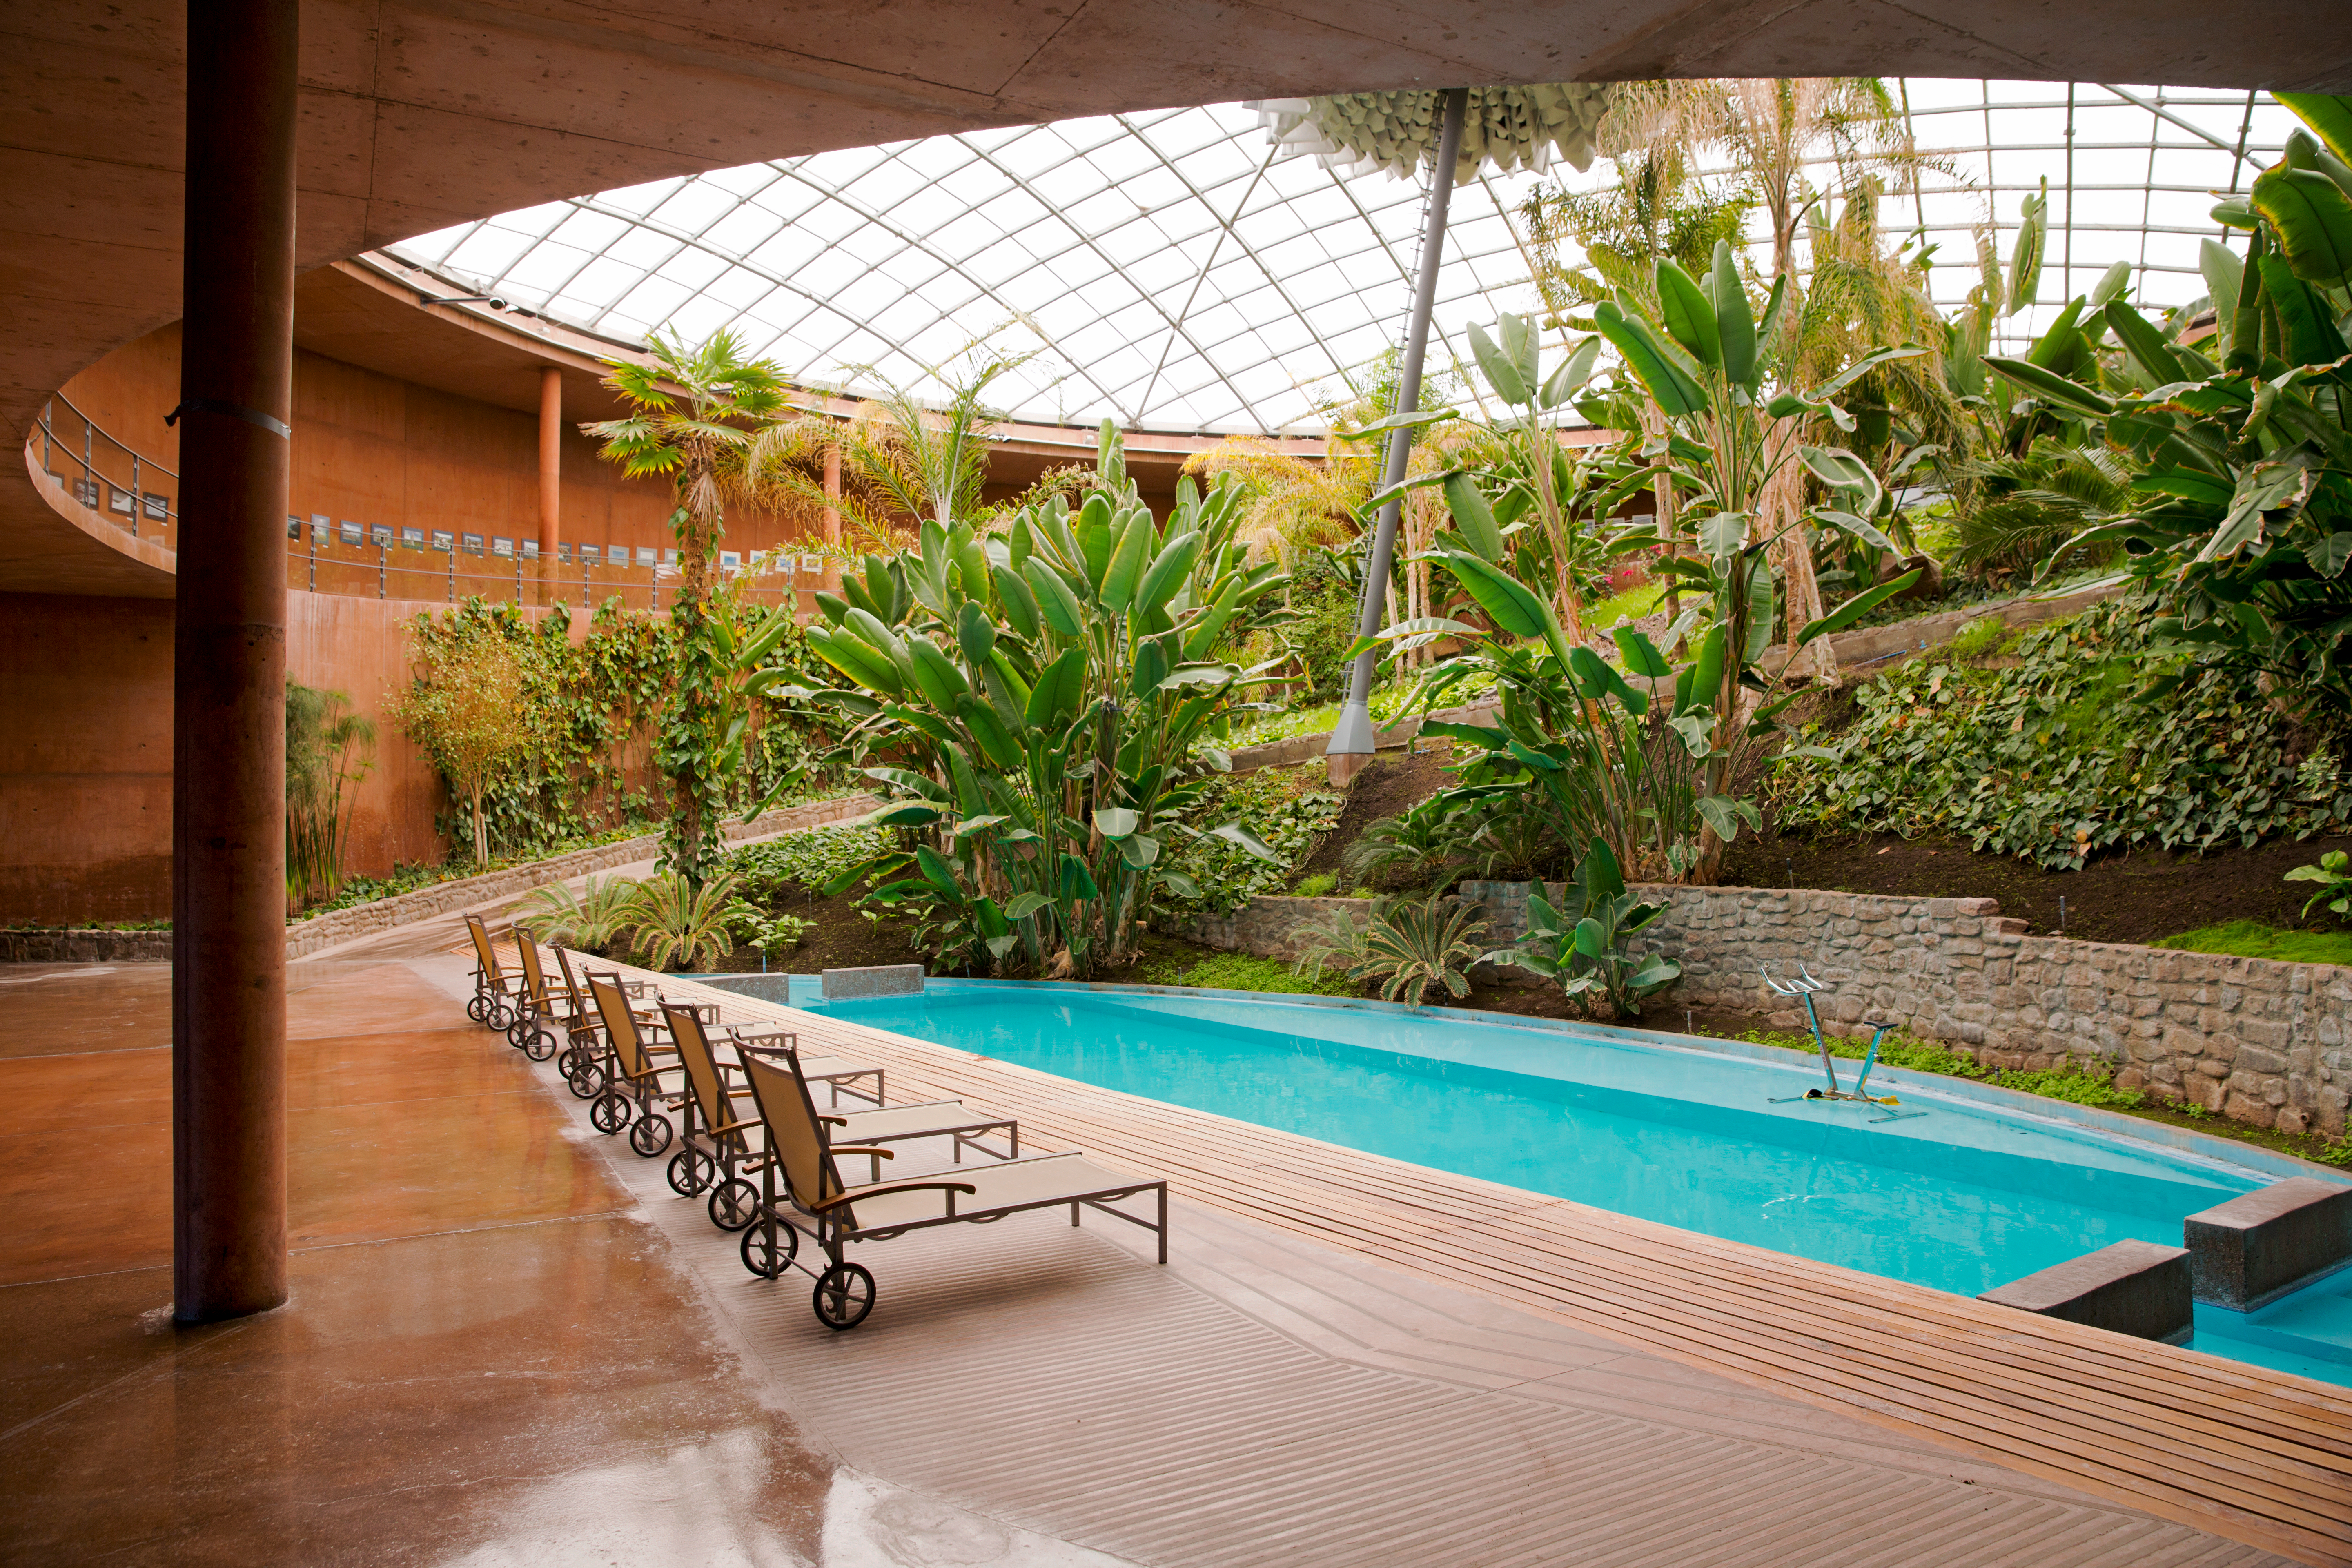

An astronomer's paradise

The Residencia was conceived as a comfortable retreat for professionals and technicians working under extreme dryness and isolation, far from their families, for long periods of time. It boasts 108 bedrooms over 4 levels and 10 000 square metres, as well as facilities such as a restaurant, music room, library, swimming-pool and sauna.

Credit: ESO/S. Fandango